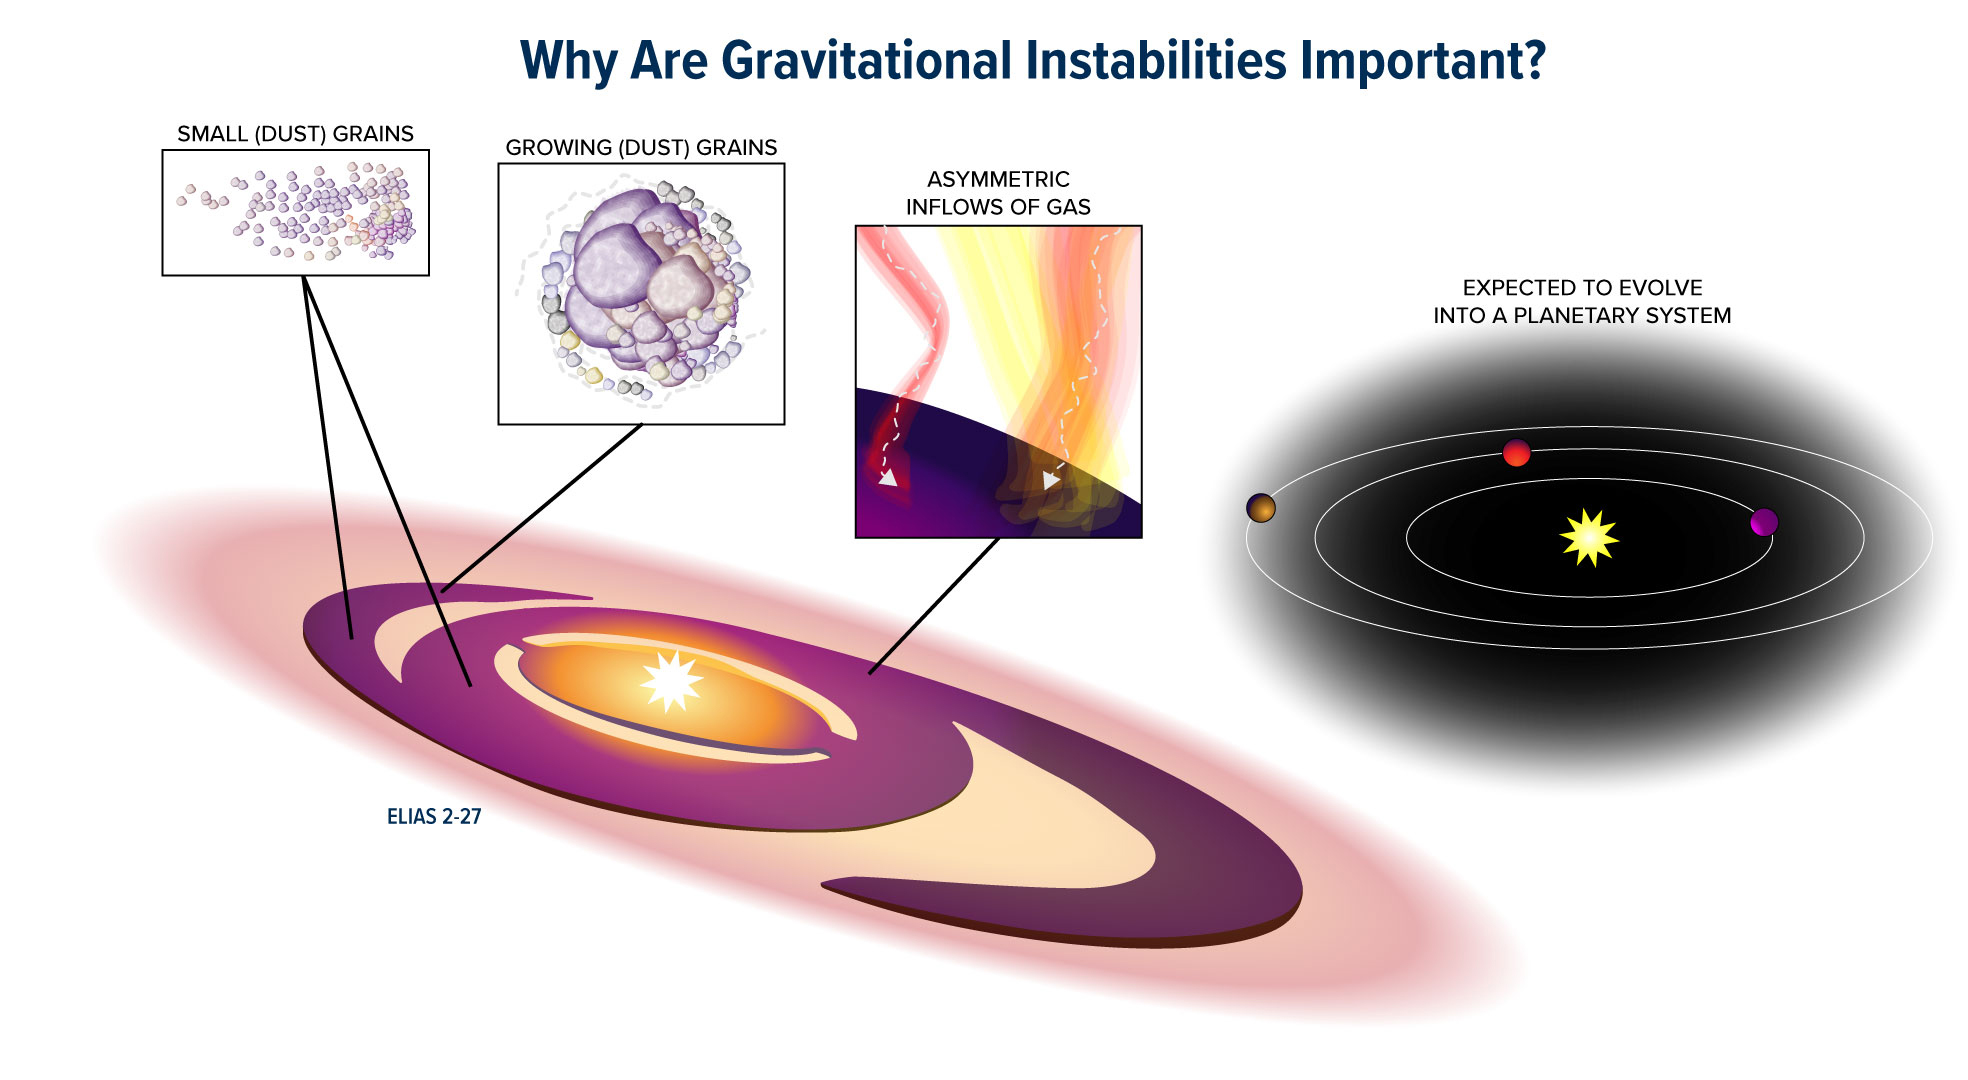

Why Are Gravitational Instabilities Important?

Elias 2-27 is a young star located just 378 light-years from Earth. The star is host to a massive protoplanetary disk of gas and dust, one of the key elements to planet formation. In this graphic illustration, dust is distributed along a spiral-shaped morphology first discovered in Elias 2-27 in 2016. The larger dust grains are found along the spiral arms while the smaller dust grains are distributed all around the protoplanetary disk. Asymmetric inflows of gas were also detected during the study, indicating that there may still be material infalling into the disk. Scientists believe that Elias 2-27 may eventually evolve into a planetary system, with gravitational instabilities causing the formation of giant planets. Because this process takes millions of years to occur, scientists can only observe the beginning stages.

Credit: B. Saxton NRAO/AUI/NSF